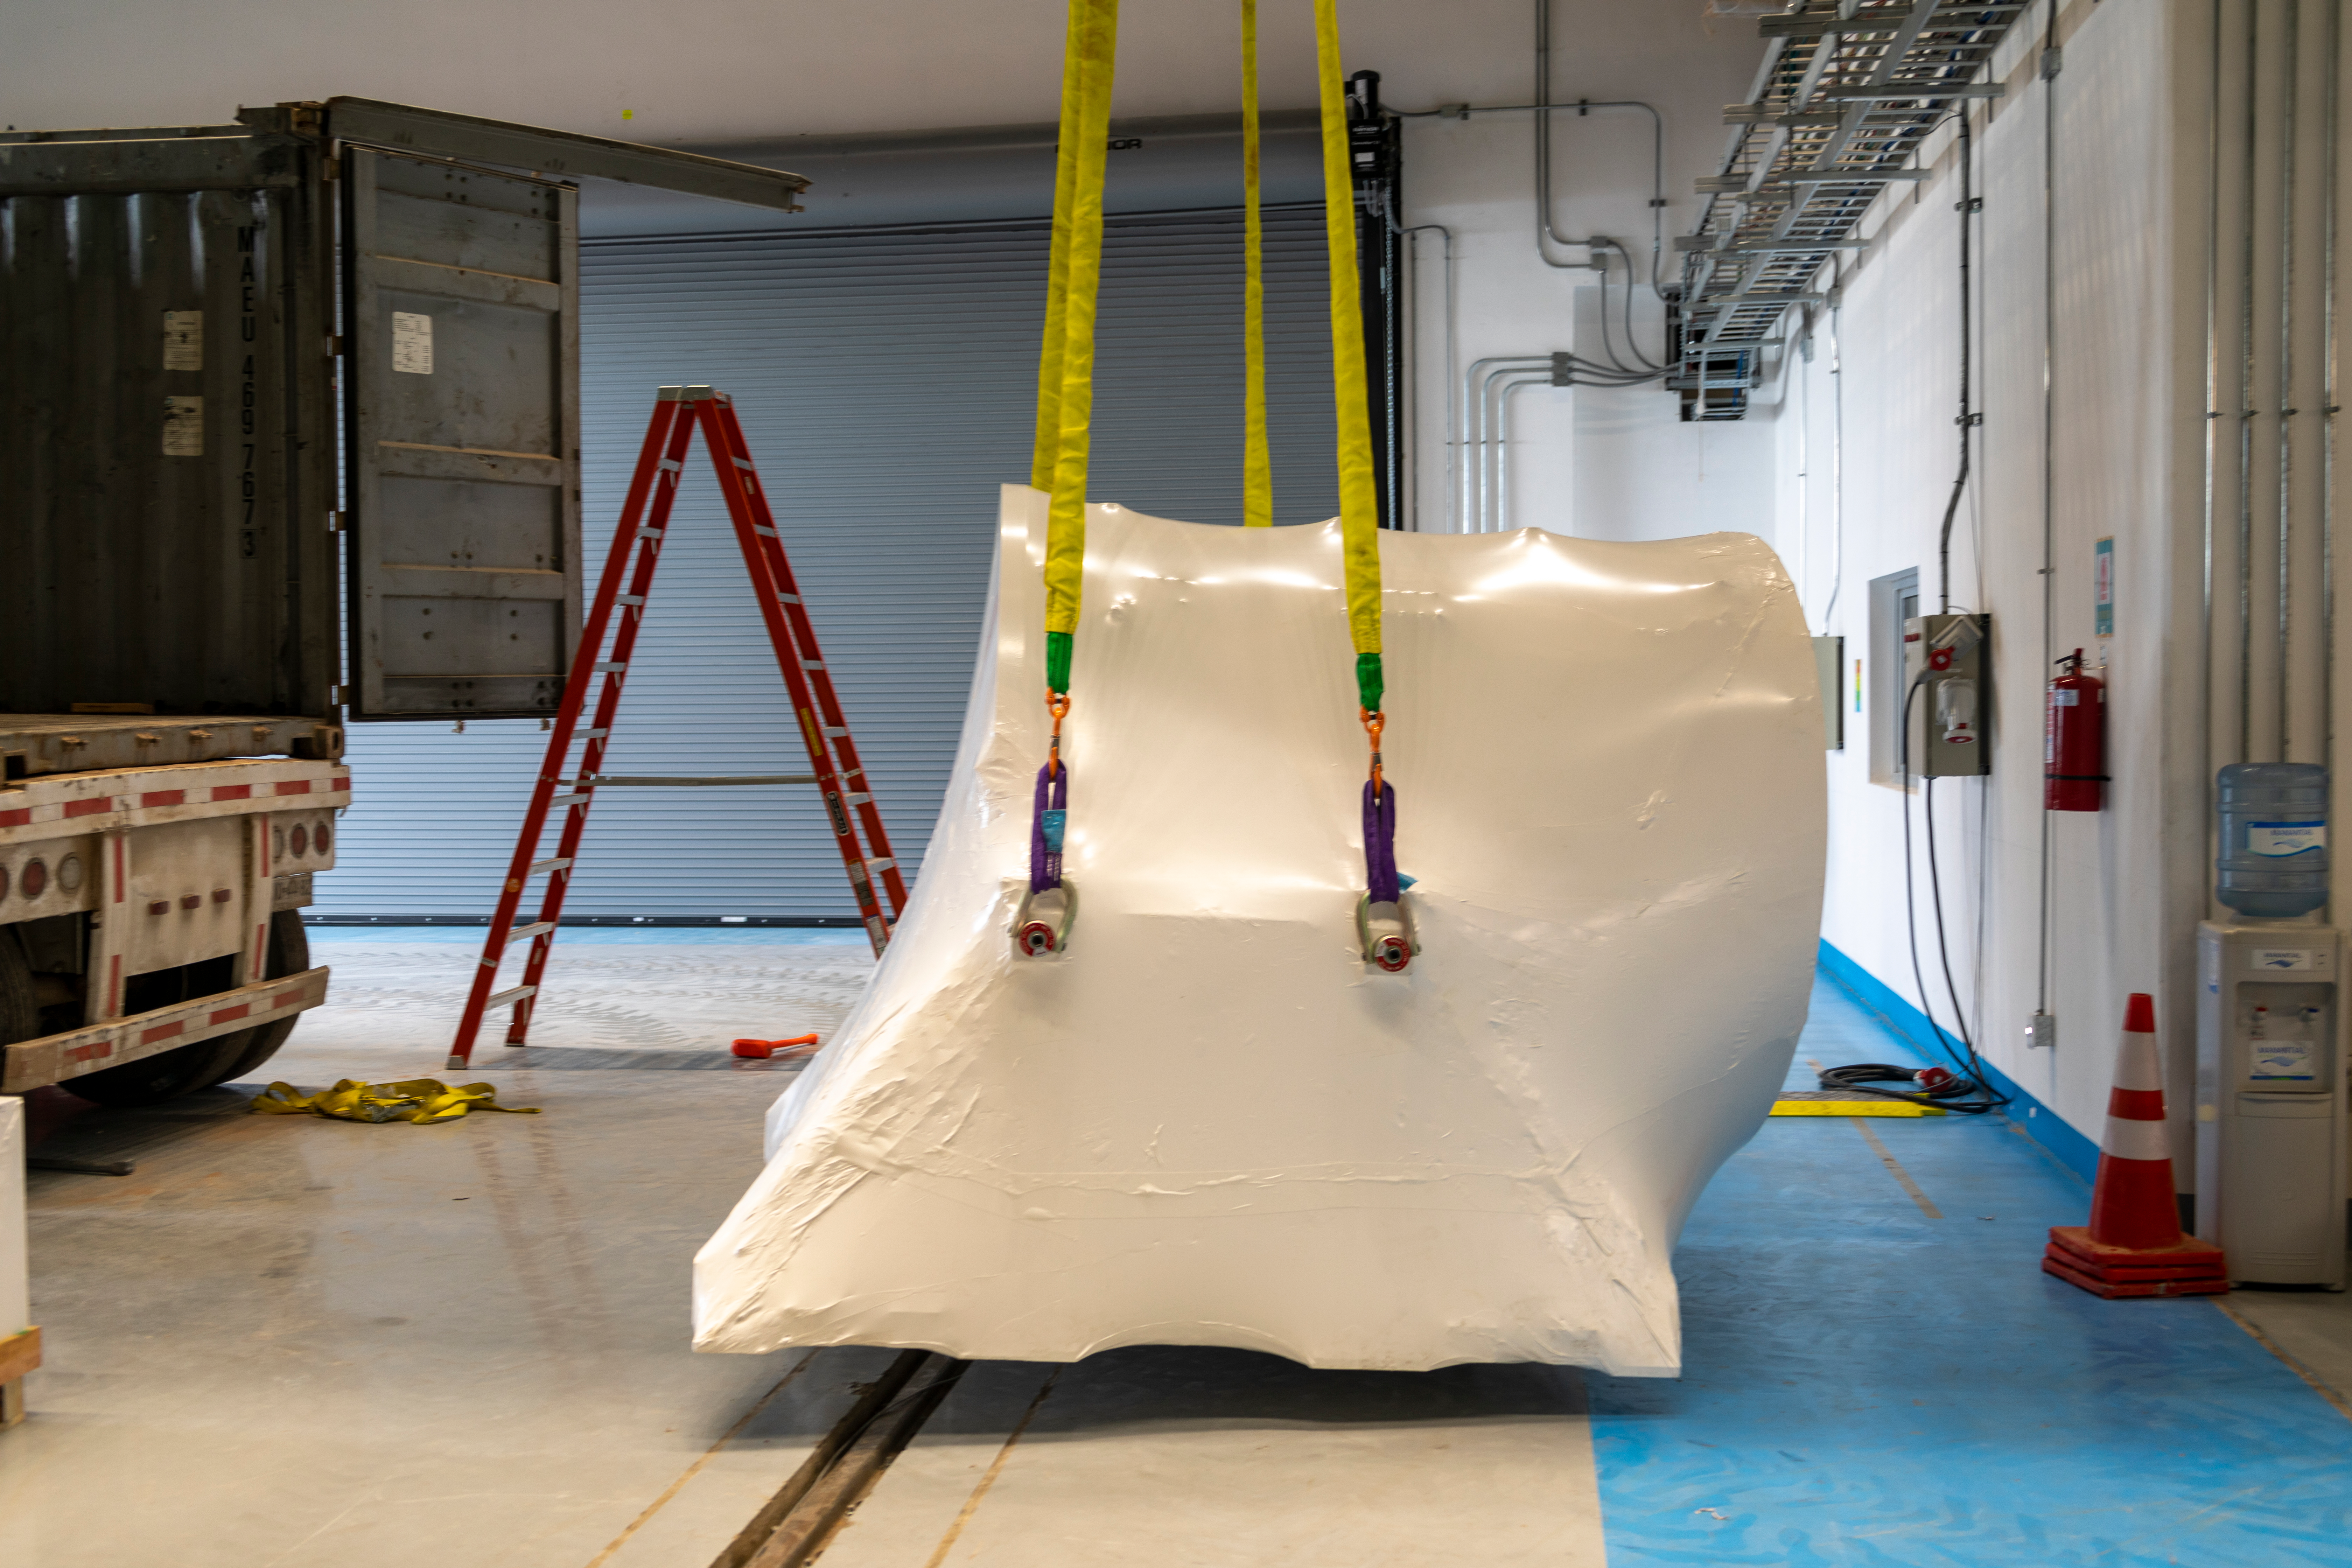

ComCam Integrating Structure Arrives

The Commissioning Camera (ComCam) integration structure, which traveled to Chile by ship while the rest of ComCam went by air, arrived safely last week and was transported to the summit facility building.

Credit: Rubin Observatory/NSF/AURA